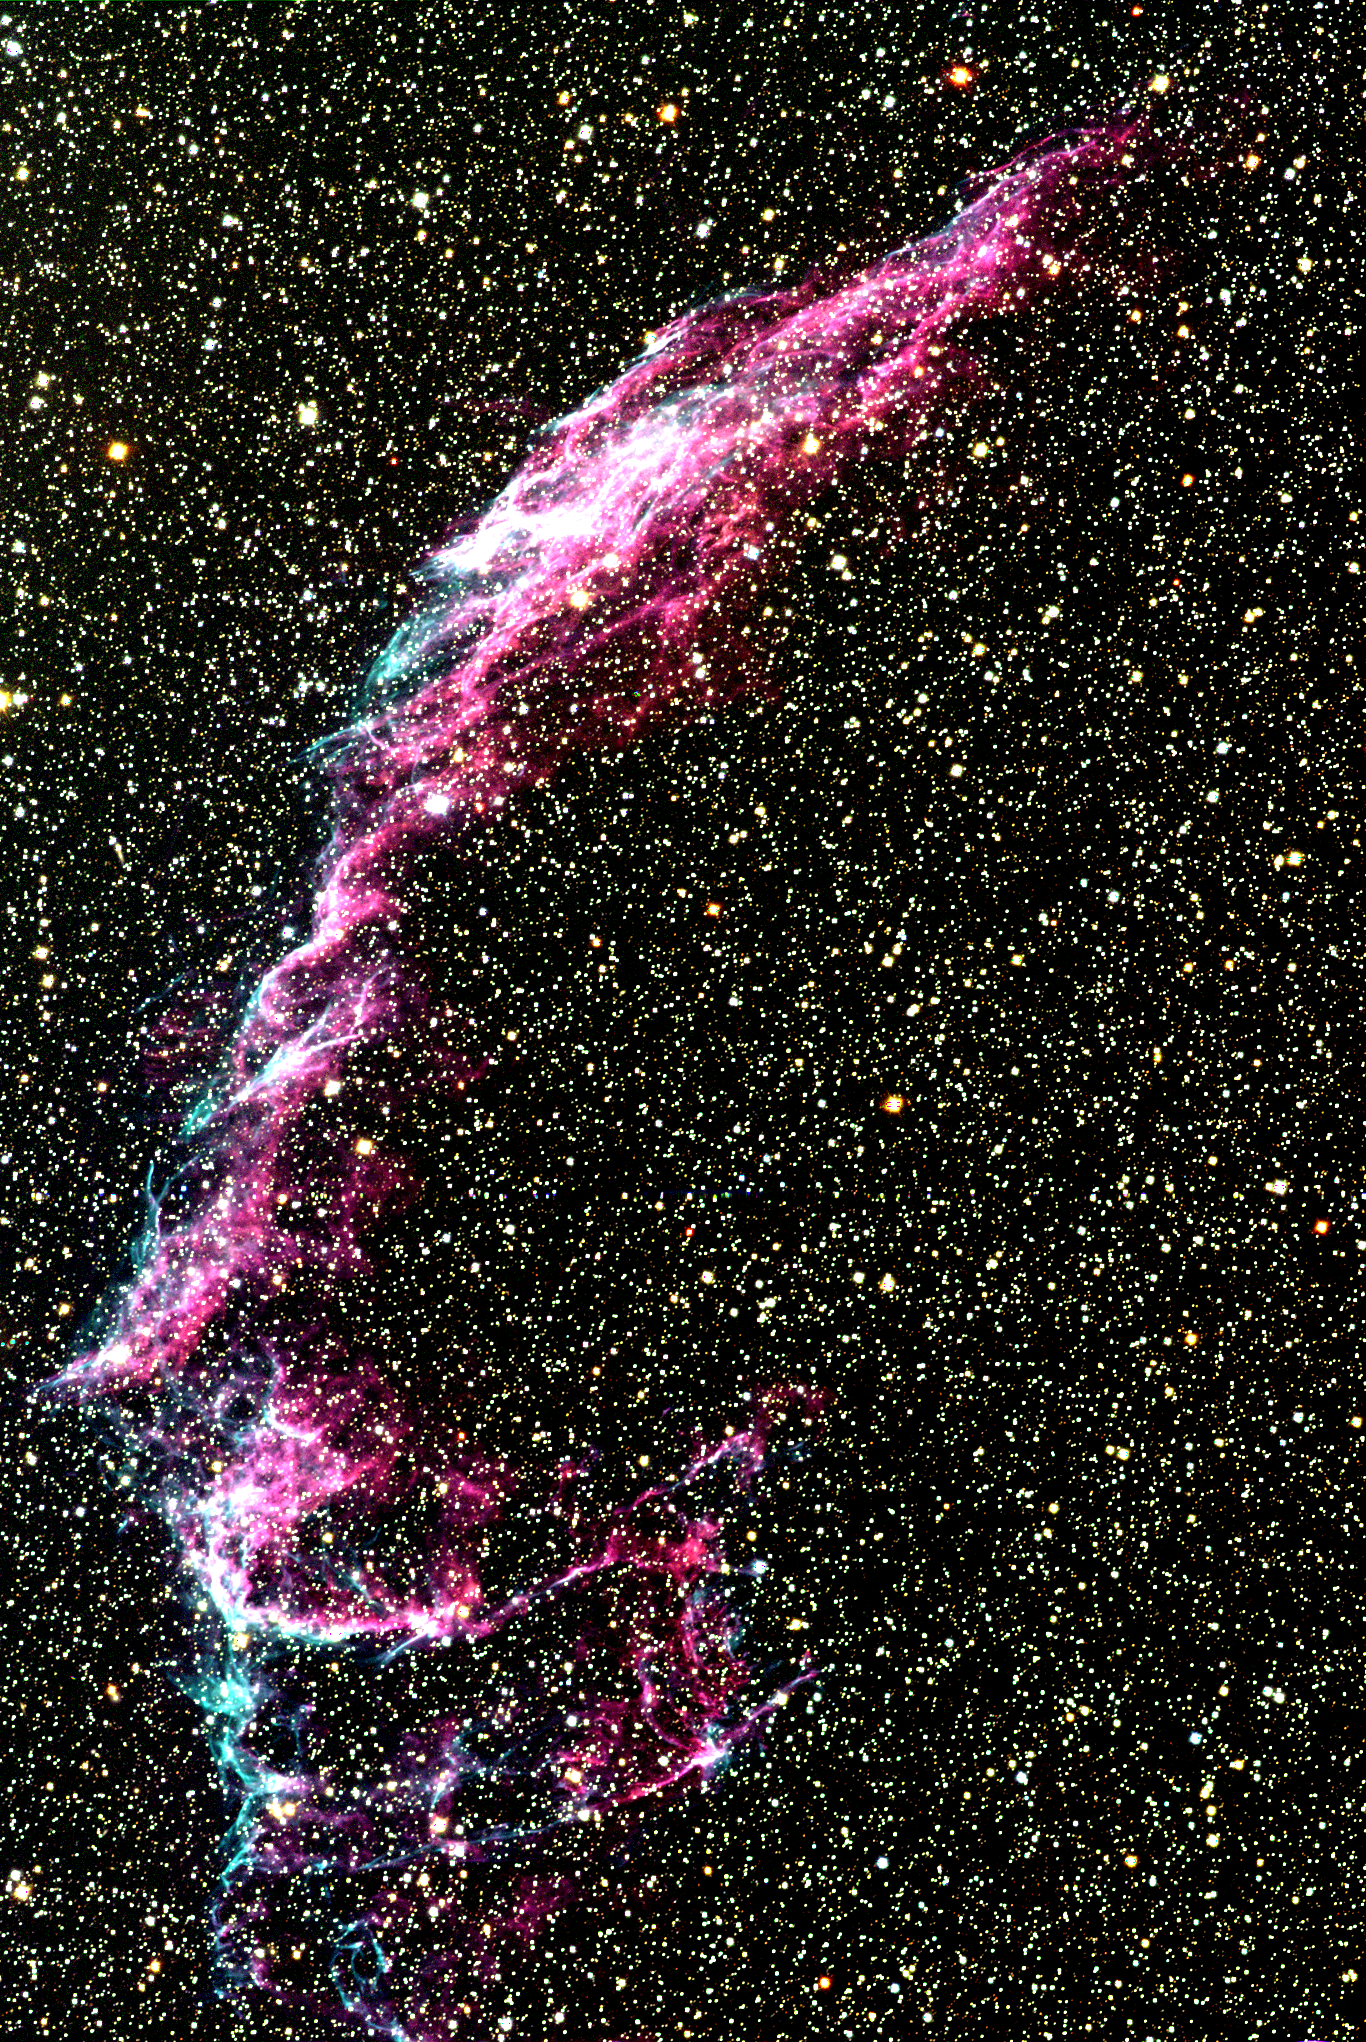

Veil Nebula (partial)

The Veil nebula, also known as the Cygnus Loop, is an enormous region of diffuse gas emission, covering several degrees on the sky. Although this image is over a degree across (more than 40 light-years), using the full wide-field capability of the Schmidt telescope, it still shows only the north-eastern segment (NGC6992/5) of the entire object (over 100 light-years in width). The nebula is the remnant of a supernova explosion which occurred more than 20000 years ago. It consists mostly of interstellar matter swept up by the material flung off by the exploding star, and it still shines because of excitation due to the collision between this expanding shock wave and the interstellar medium. The Veil nebula also emits X-rays, although they are weaker than those from younger supernova remnants such as Cassiopeia A, since the shock loses energy as it plows through its surroundings. Supernova explosions are perhaps the most spectacular events in our Galaxy, occurring when a star throws off its outer layers at speeds of ten to twenty thousand kilometers per second, leaving behind sometimes nothing, sometimes a shriveled remnant neutron star, or sometimes even a totally collapsed black hole. Location: 20h 56m 24s +31deg 43min (1950.0), constellation of Cygnus. Distance: around 2500 light-years. This image was made by combining a number of exposures taken on the night of July 15th 1996, with a 2048x2048 CCD detector at the Burrell Schmidt telescope of the Warner and Swasey Observatory of Case Western Reserve University (CWRU), situated on Kitt Peak in southern Arizona. These observations were made during the telescope training part of the Research Experience for Undergraduates (REU) program operated by NOAO/Tucson and funded by the National Science Foundation. See also this western section of the nebula.

Credit: N.A.Sharp, REU program/NOIRLab/NSF/AURA